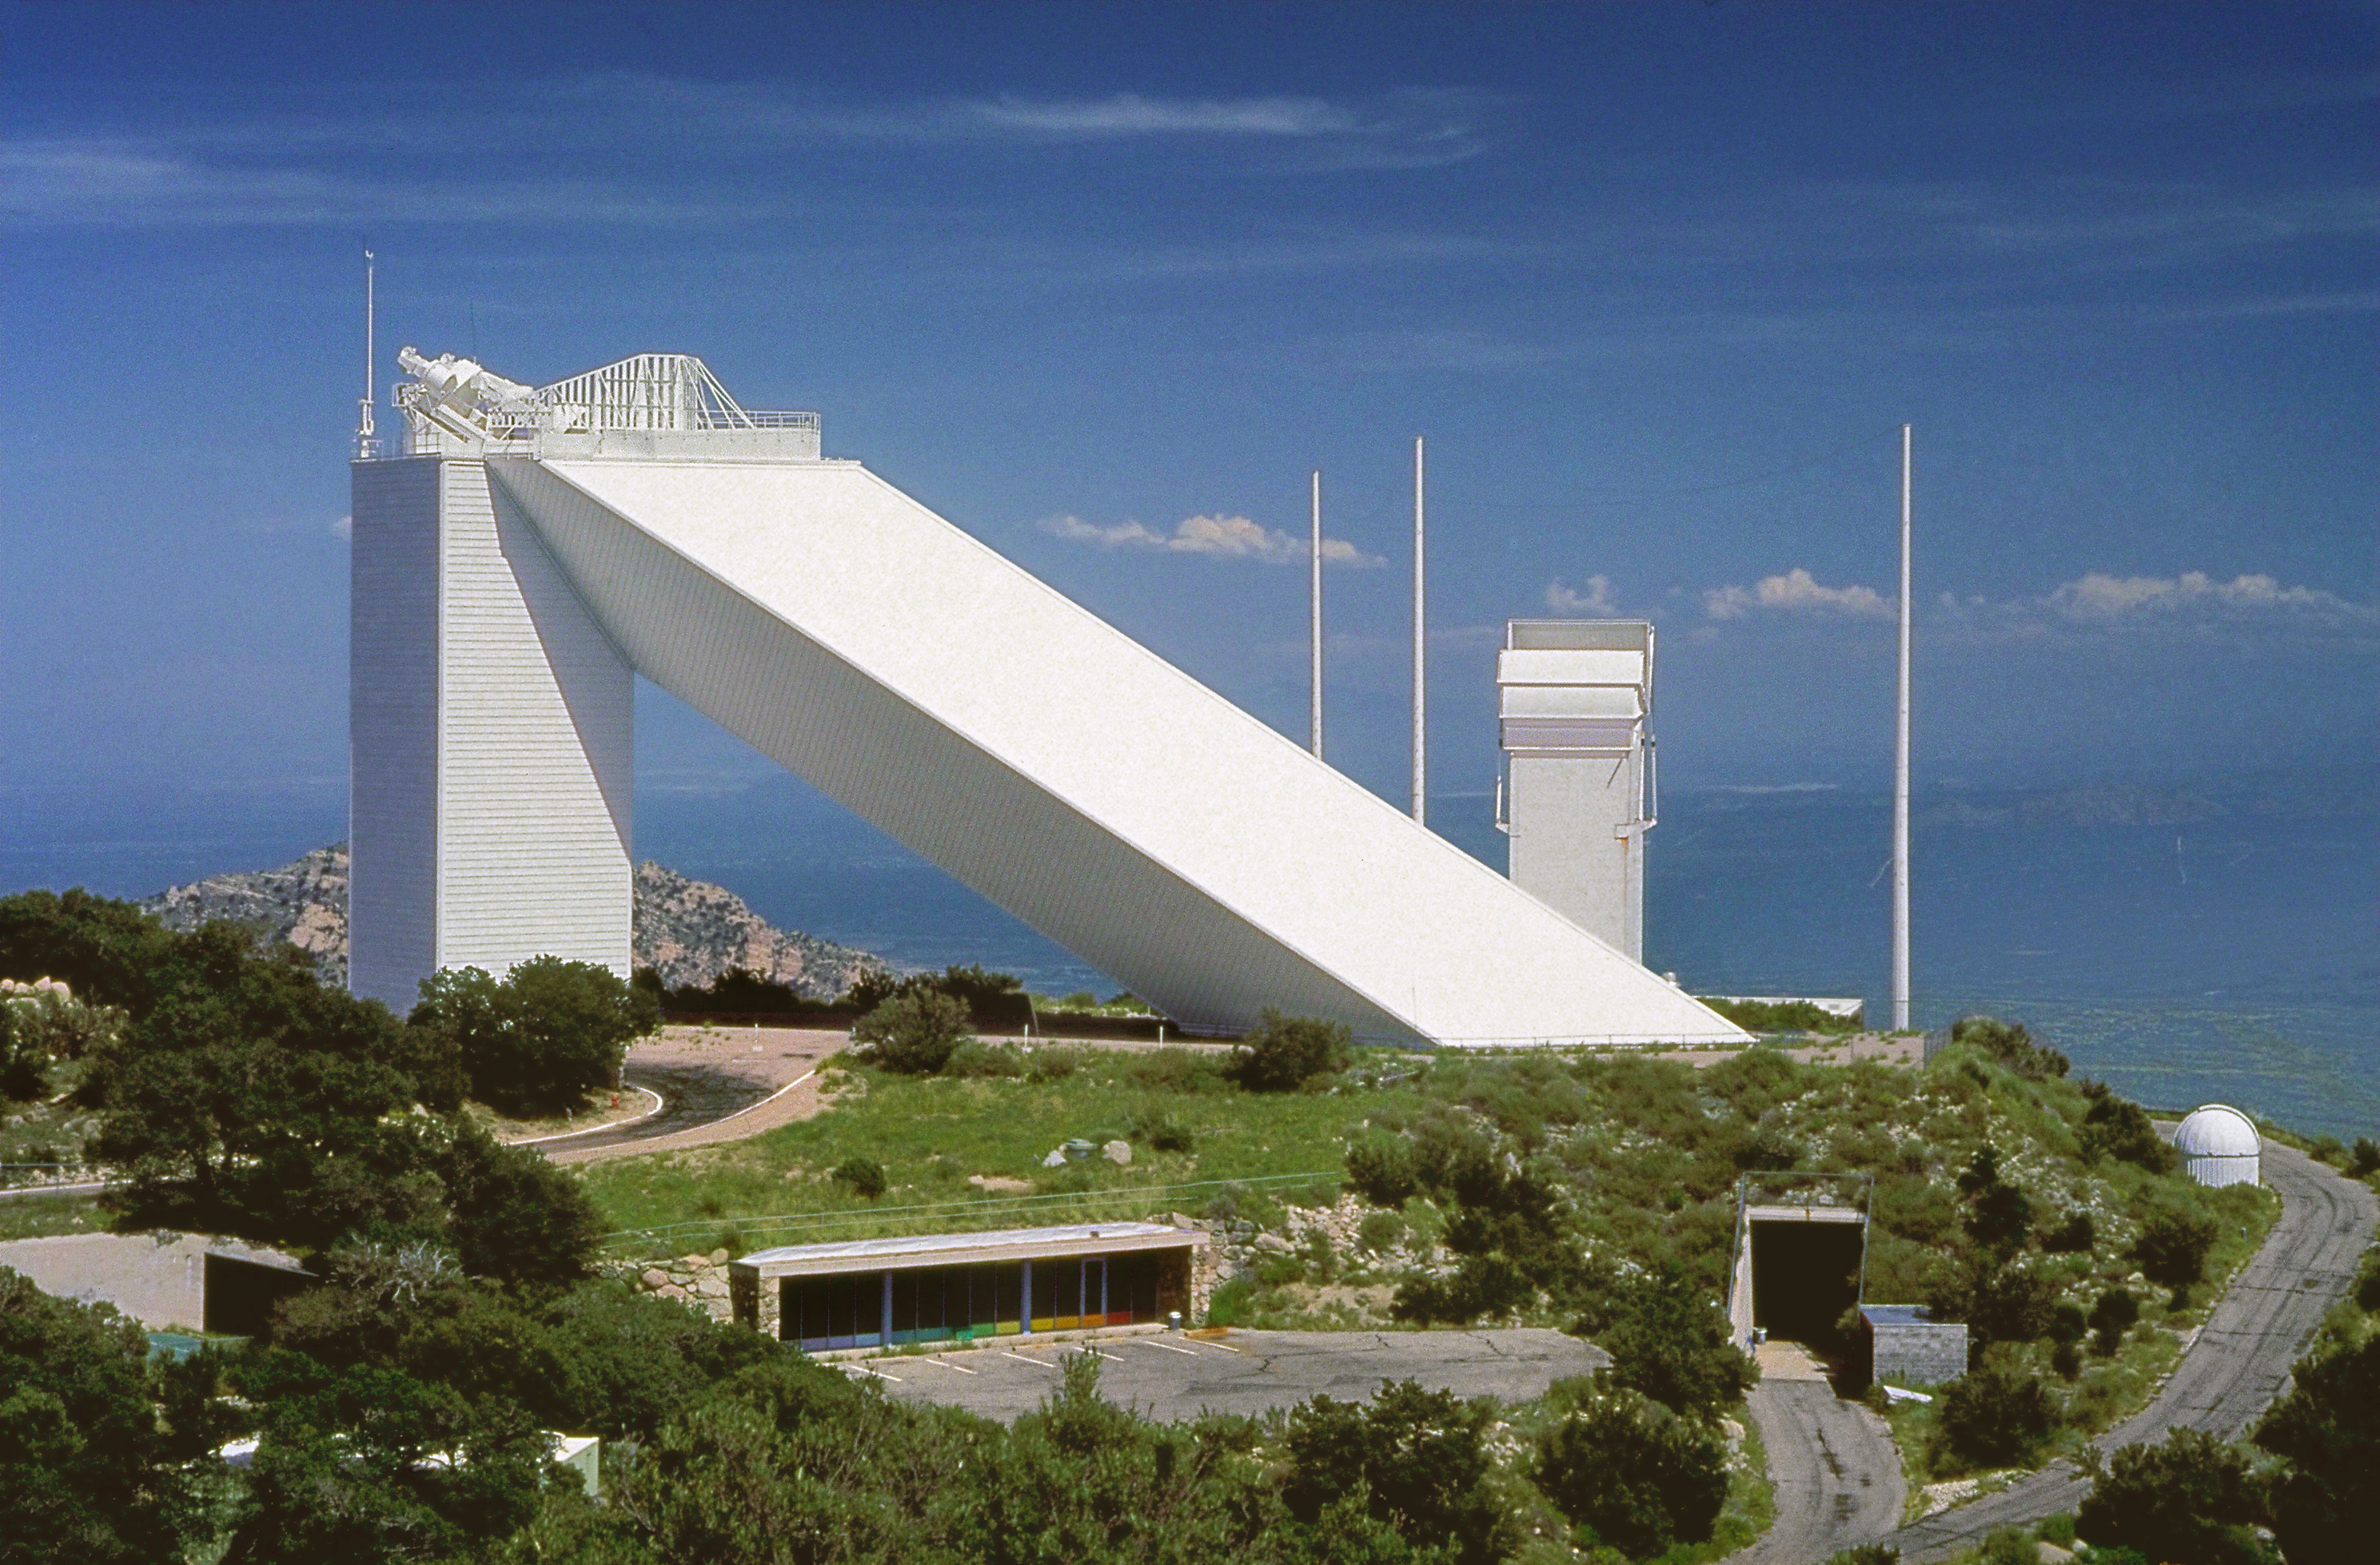

Exterior view of the solar McMath-Pierce telescope.

View of the McMath-Pierce telescope on Kitt Peak, the largest solar telescope in the world. This telescope is large enough that it is also used for bright star work during the night: most solar telescopes are only sensitive enough to observe the bright Sun.

Credit: NOIRLab/NSF/AURA